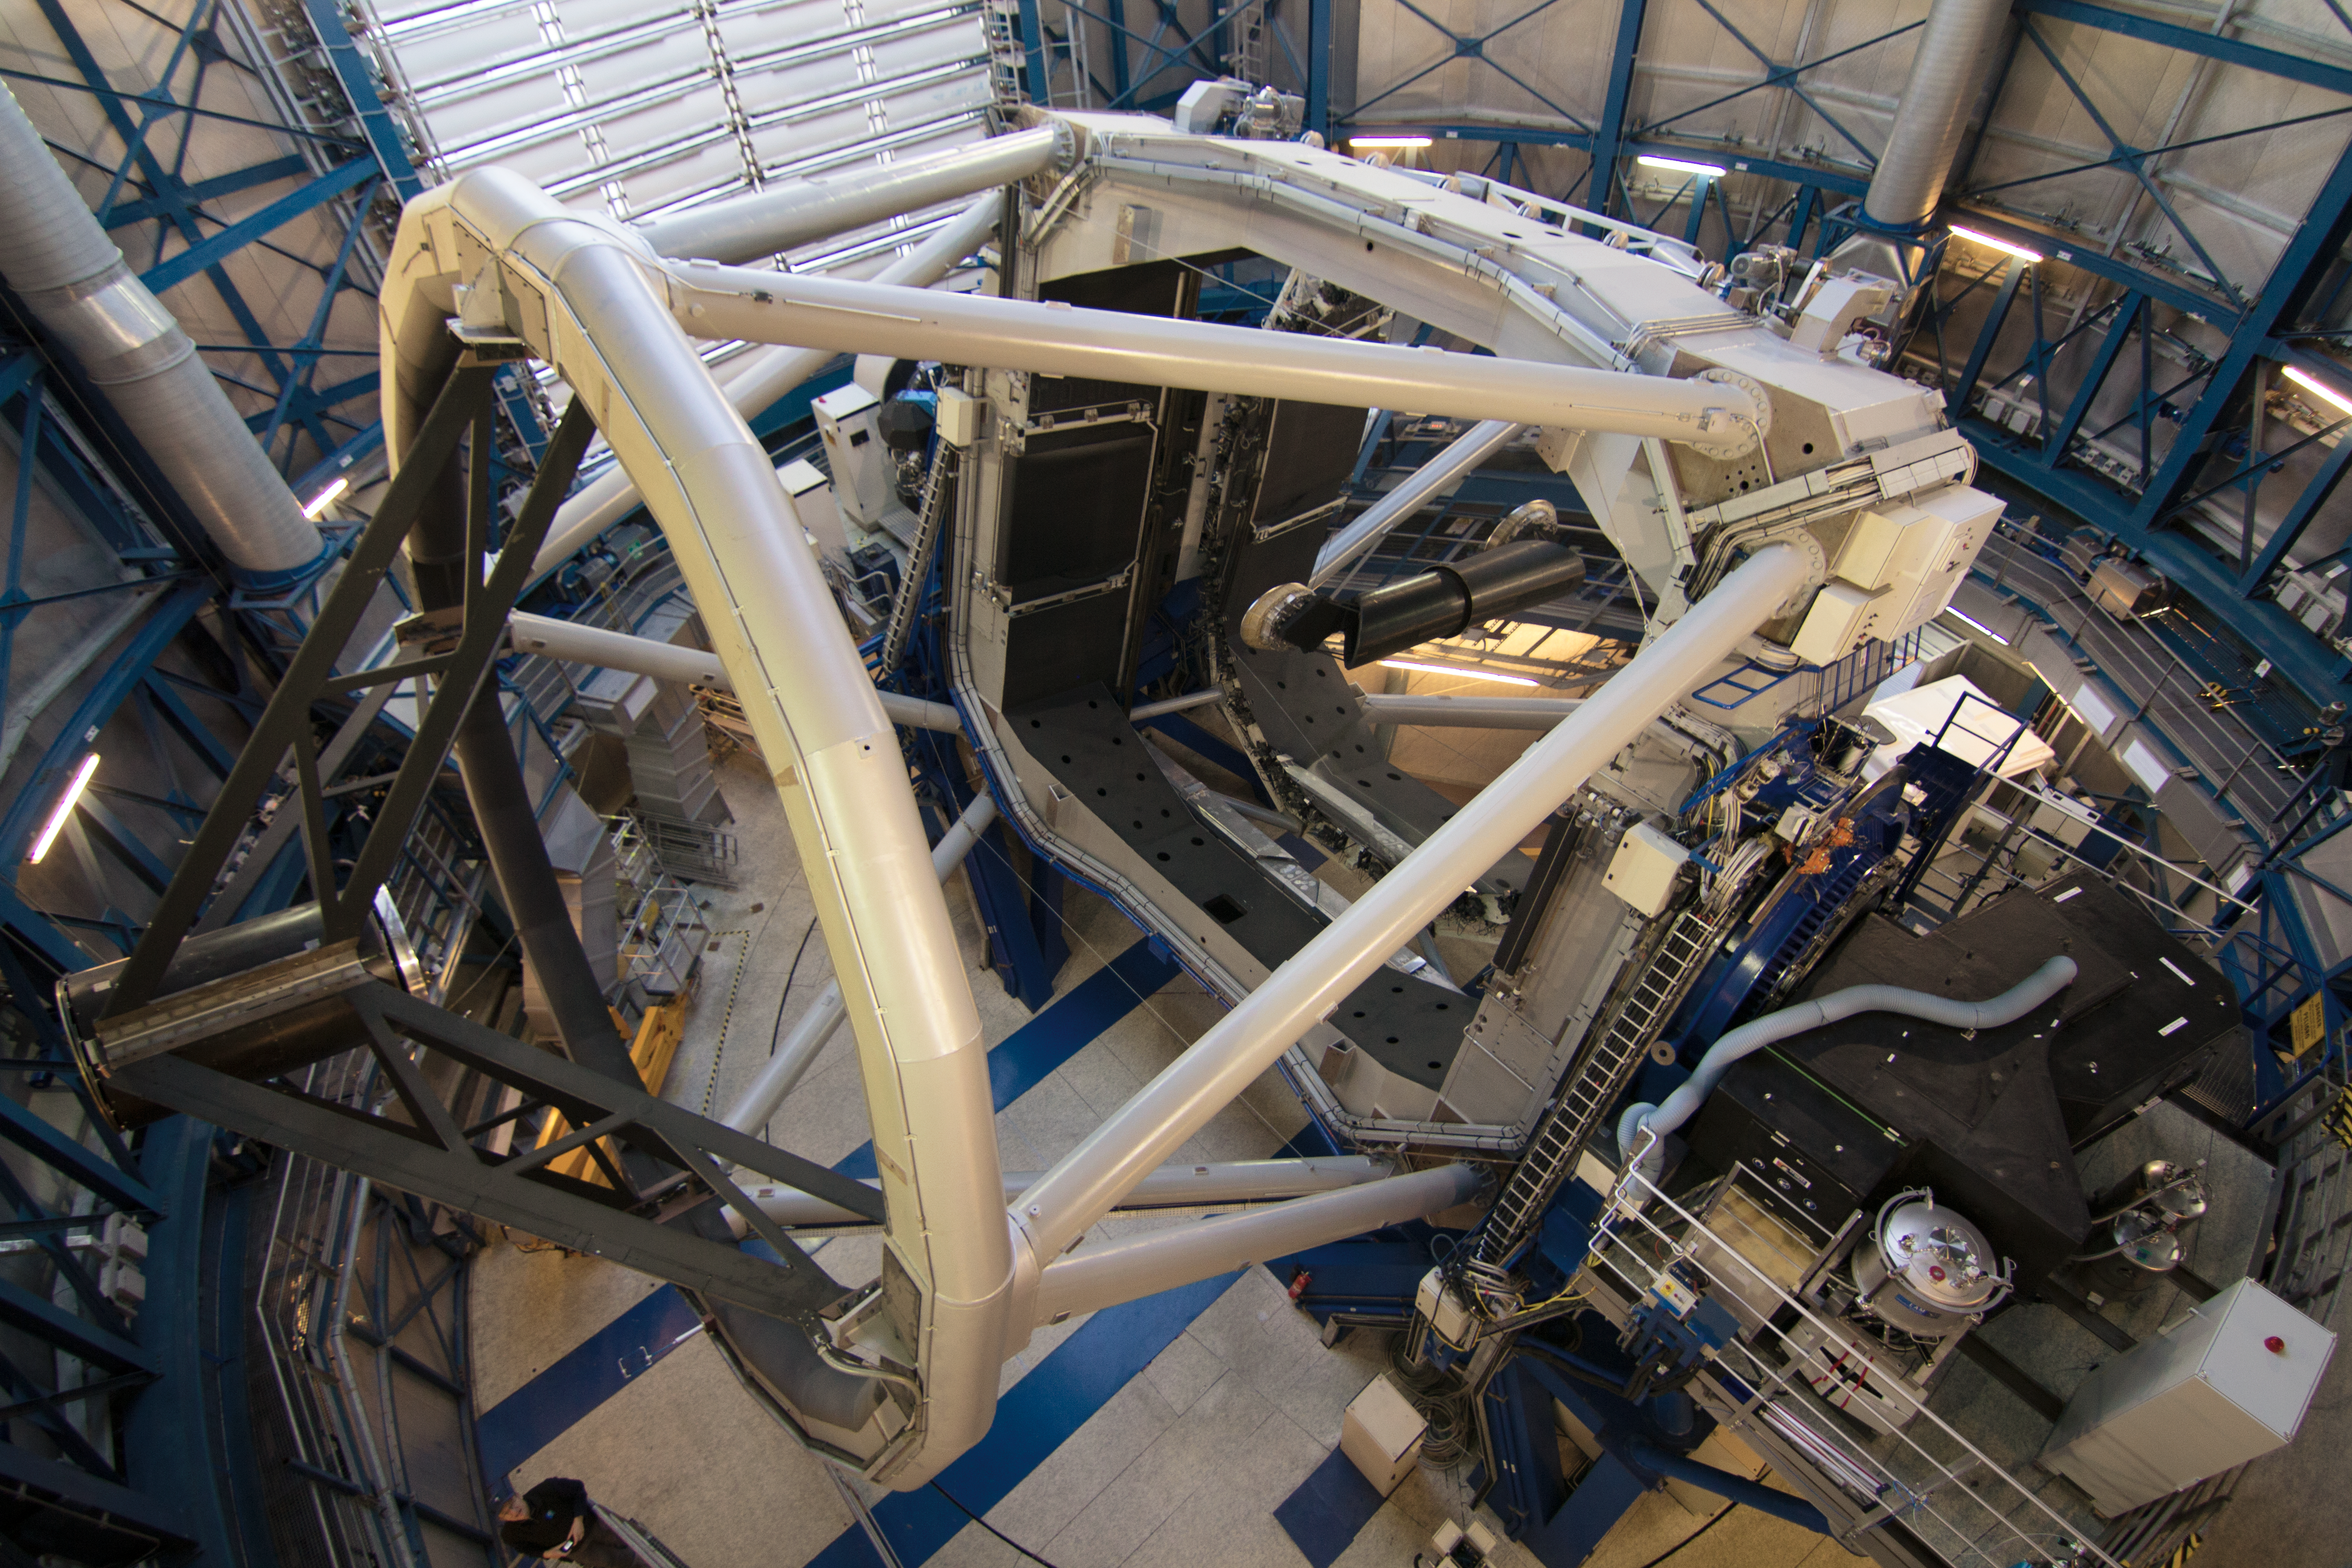

The SPHERE instrument attached to the VLT

The SPHERE instrument is shown shortly after it was installed on ESO’s VLT Unit Telescope 3. The telescope fills most of the picture and the instrument itself is the black box visible at the lower right.

Credit: ESO/J. Girard (djulik.com)